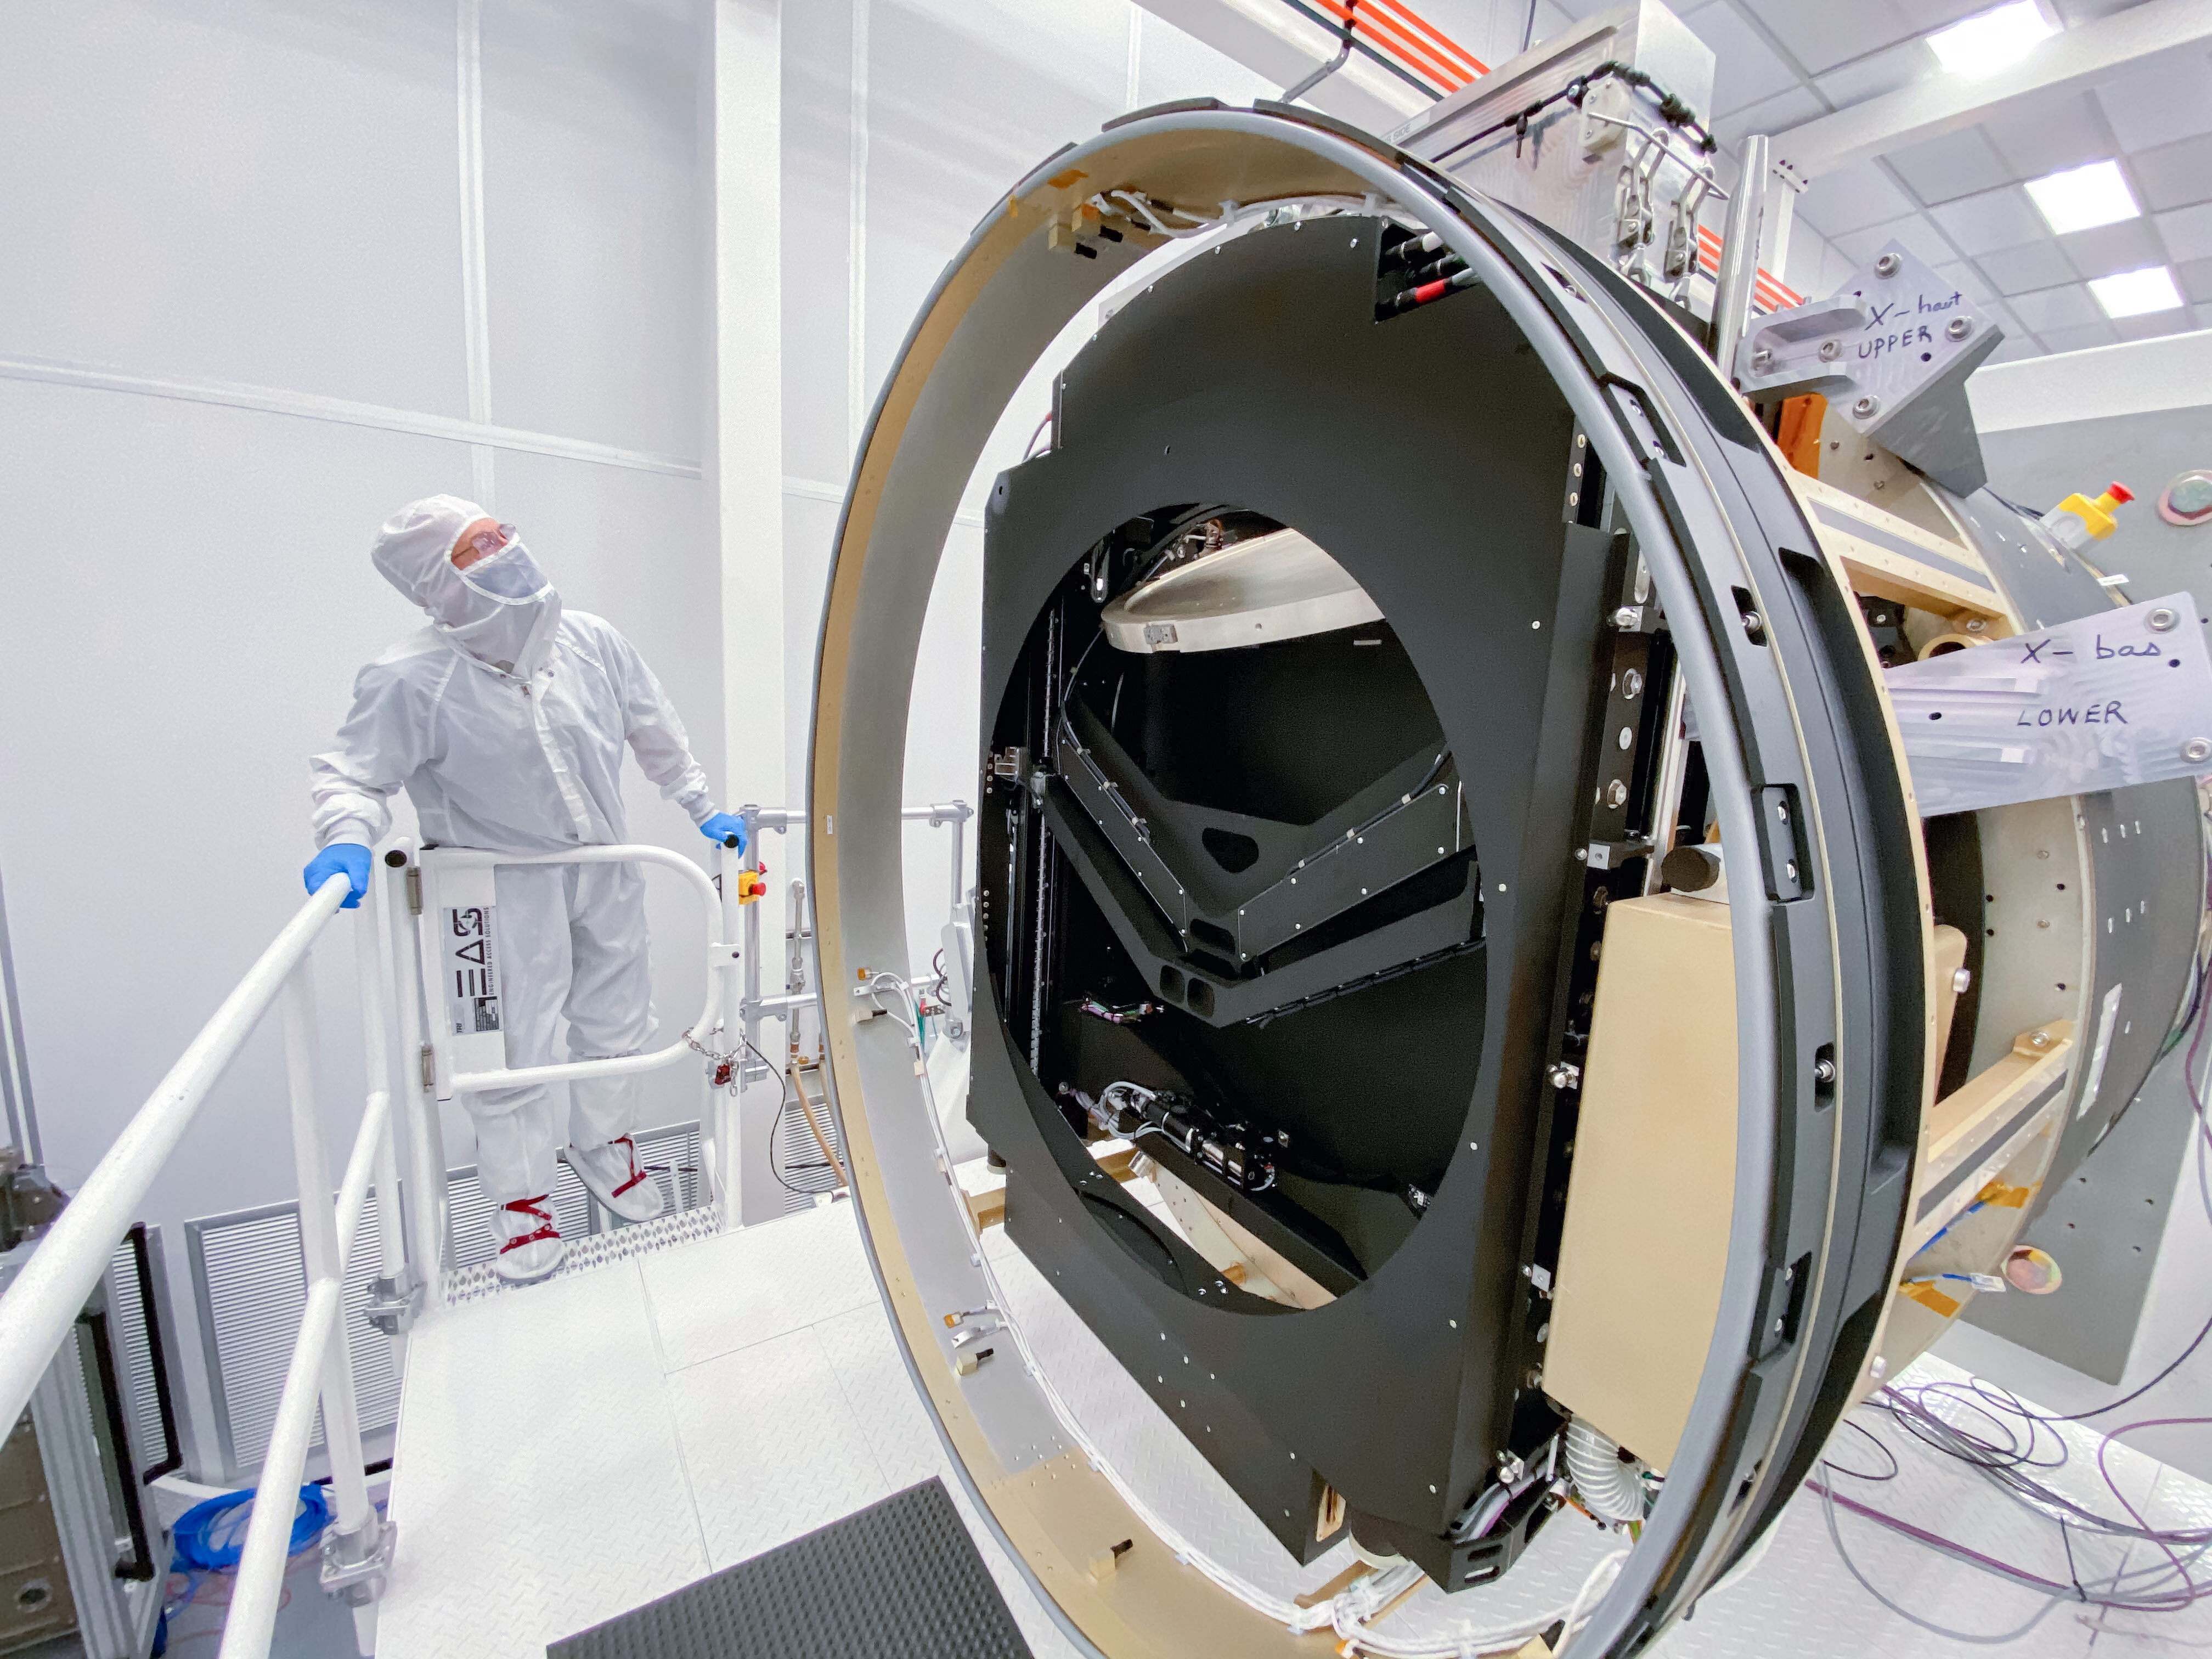

LSST Camera

At SLAC National Accelerator Laboratory, the LSST Camera team conducted a successful test in mid-October 2020, verifying the clearance between the filters and the shutter as the filter moves from its storage position to its online position. The amount of clearance is extremely small to meet the optical design distance between the filter and the L3 lens. The completion of this test is significant for the Rubin Project because it retires some key interface risks for the Camera.

Credit: T Lange/LSST Camera Project